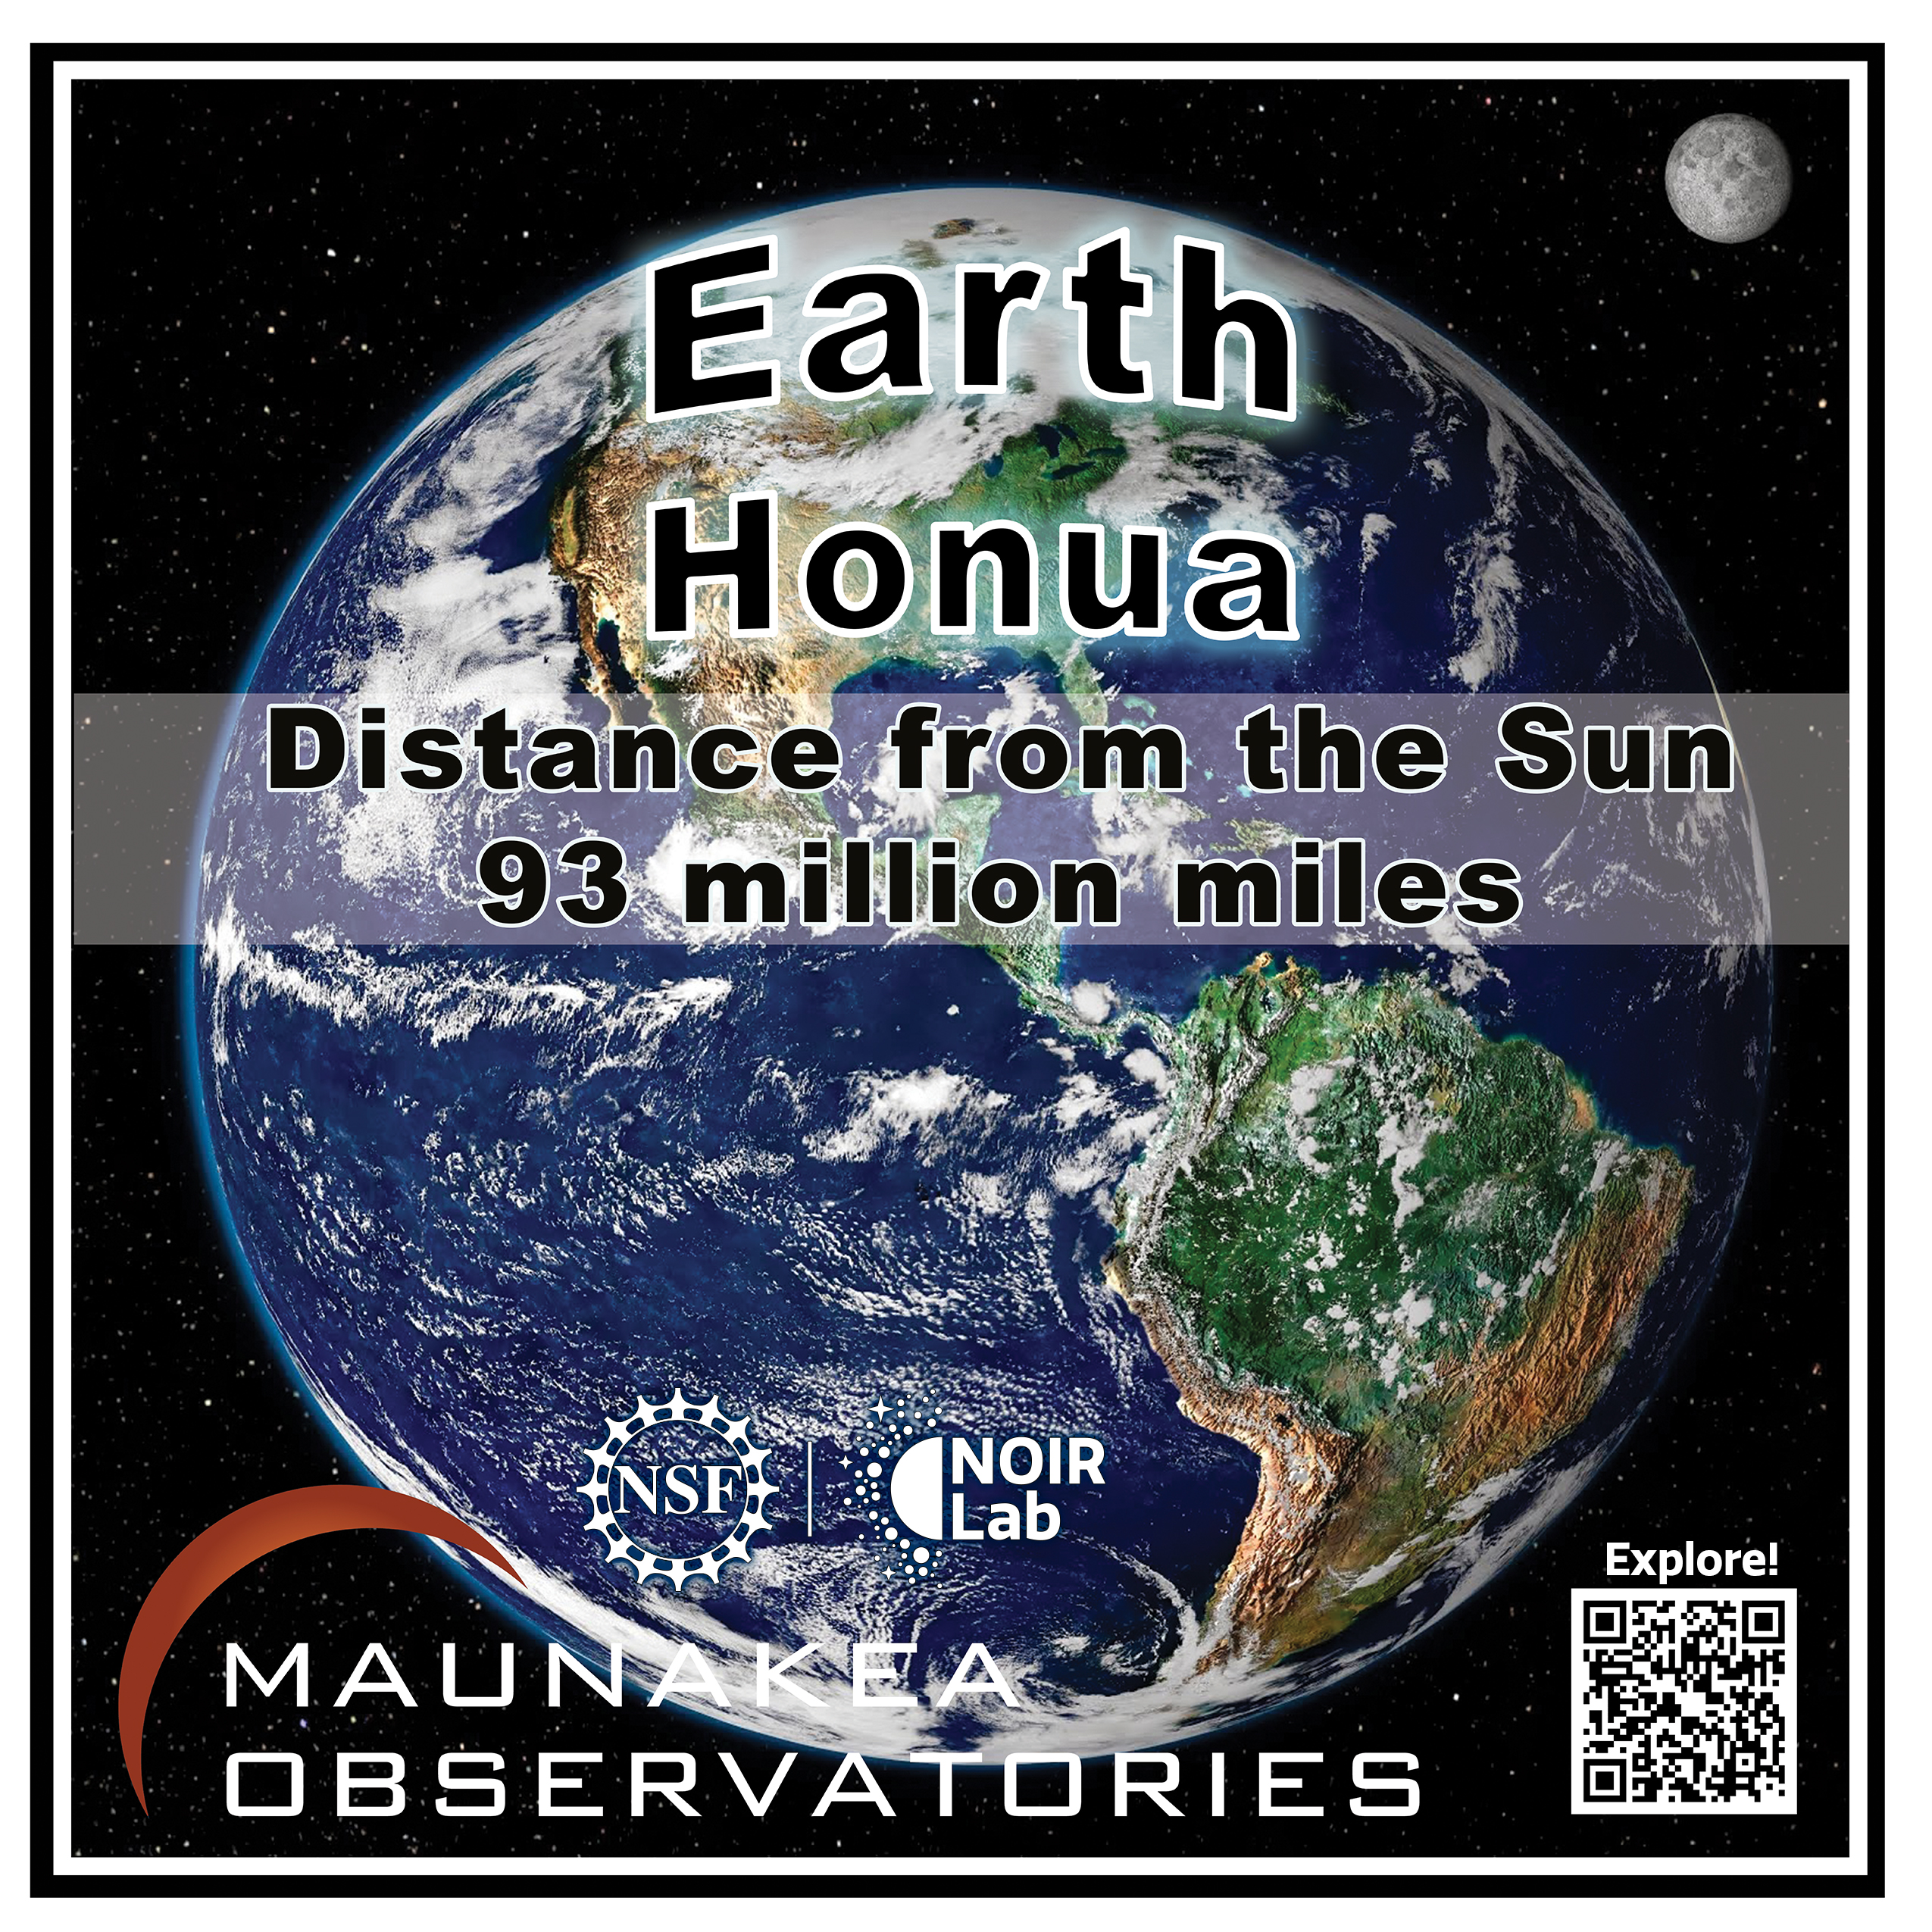

Solar System Walk Decal - Earth

Credit: Maunakea Astronomy Outreach Committee